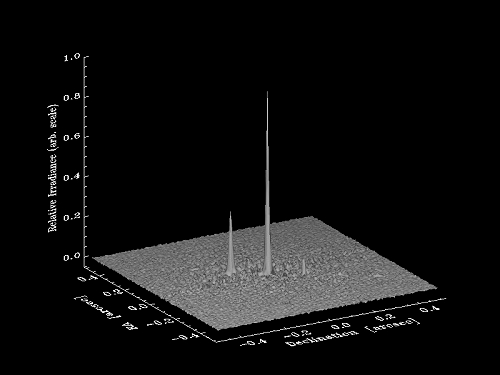

The surface plot of Kepler-14

The surface plot of Kepler-14, one of the first Kepler stars to be shown to both host a planet and have a stellar companion (seen here) using speckle imaging.

Credit: NOIRLab/Gemini Observatory/AURA